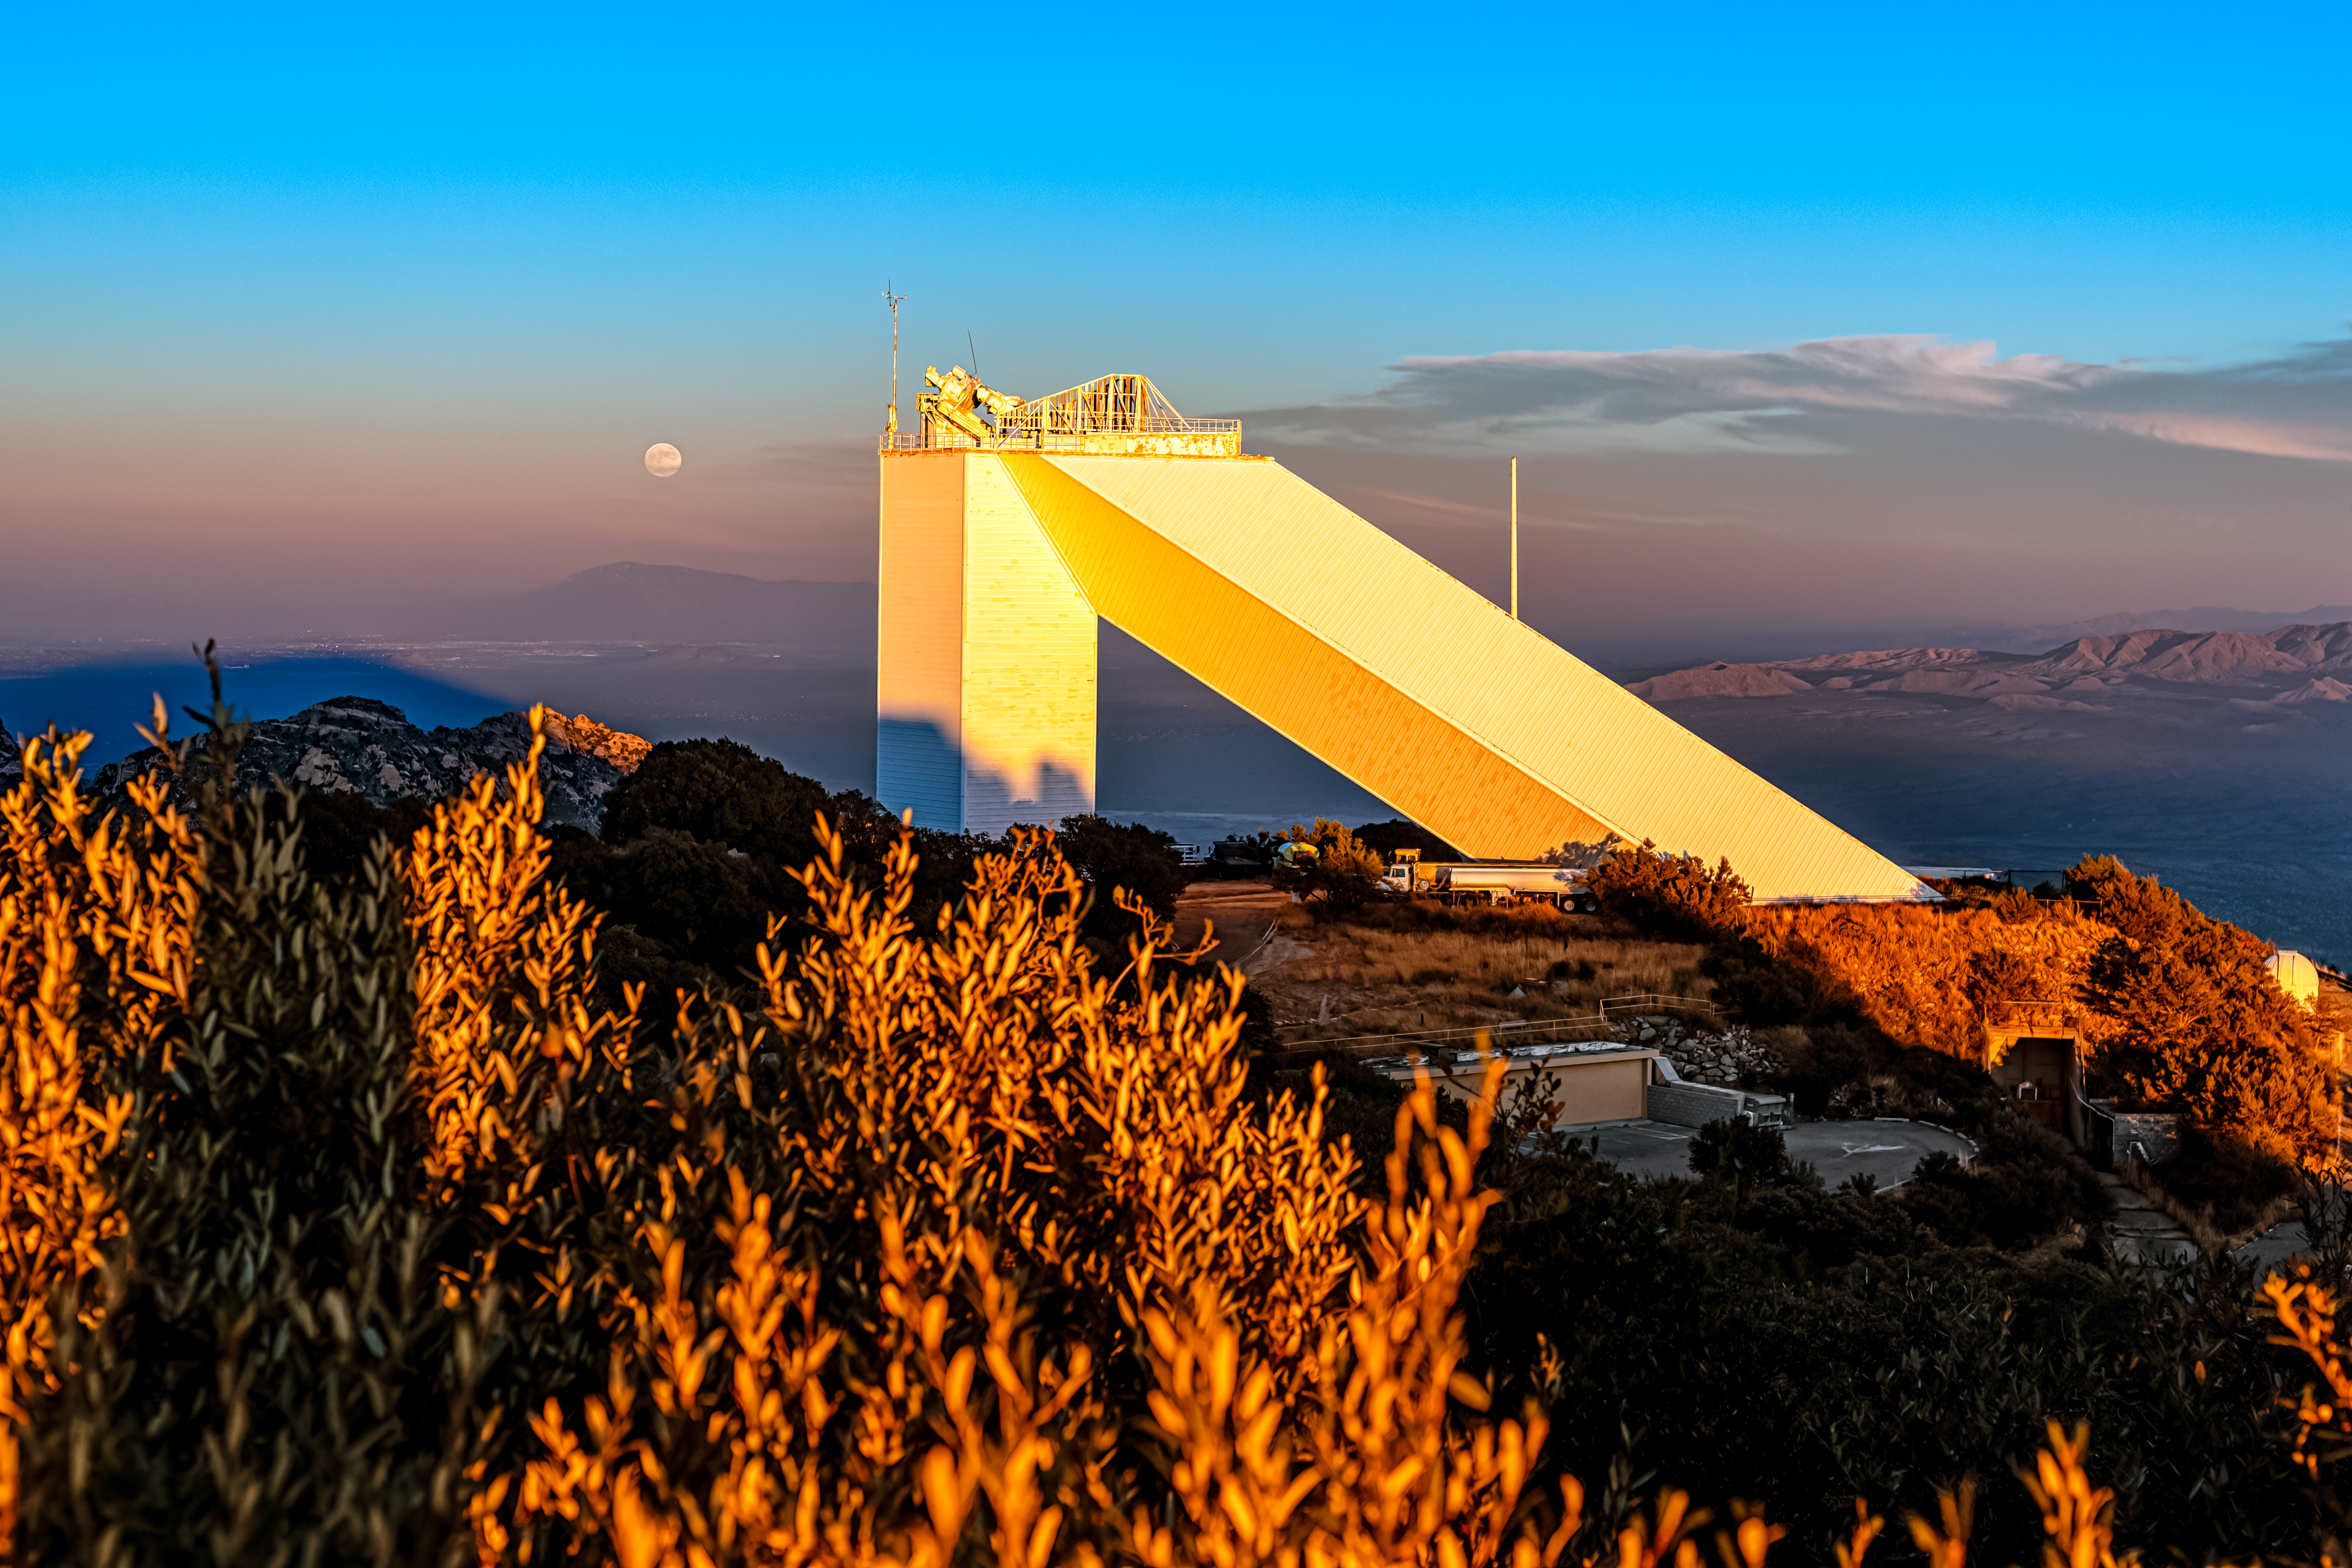

McMath-Pierce Solar Telescope

The moon rising behind the McMath-Pierce Solar Telescope located at Kitt Peak National Observatory (KPNO), a Program of NSF NOIRLab, near Tucson, Arizona. The McMath-Pierce Solar Telescope was decommissioned in 2017 and is being converted to the NOIRLab Windows on the Universe Center for Astronomy Outreach.

Credit: KPNO/NOIRLab/NSF/AURA/P. Horálek